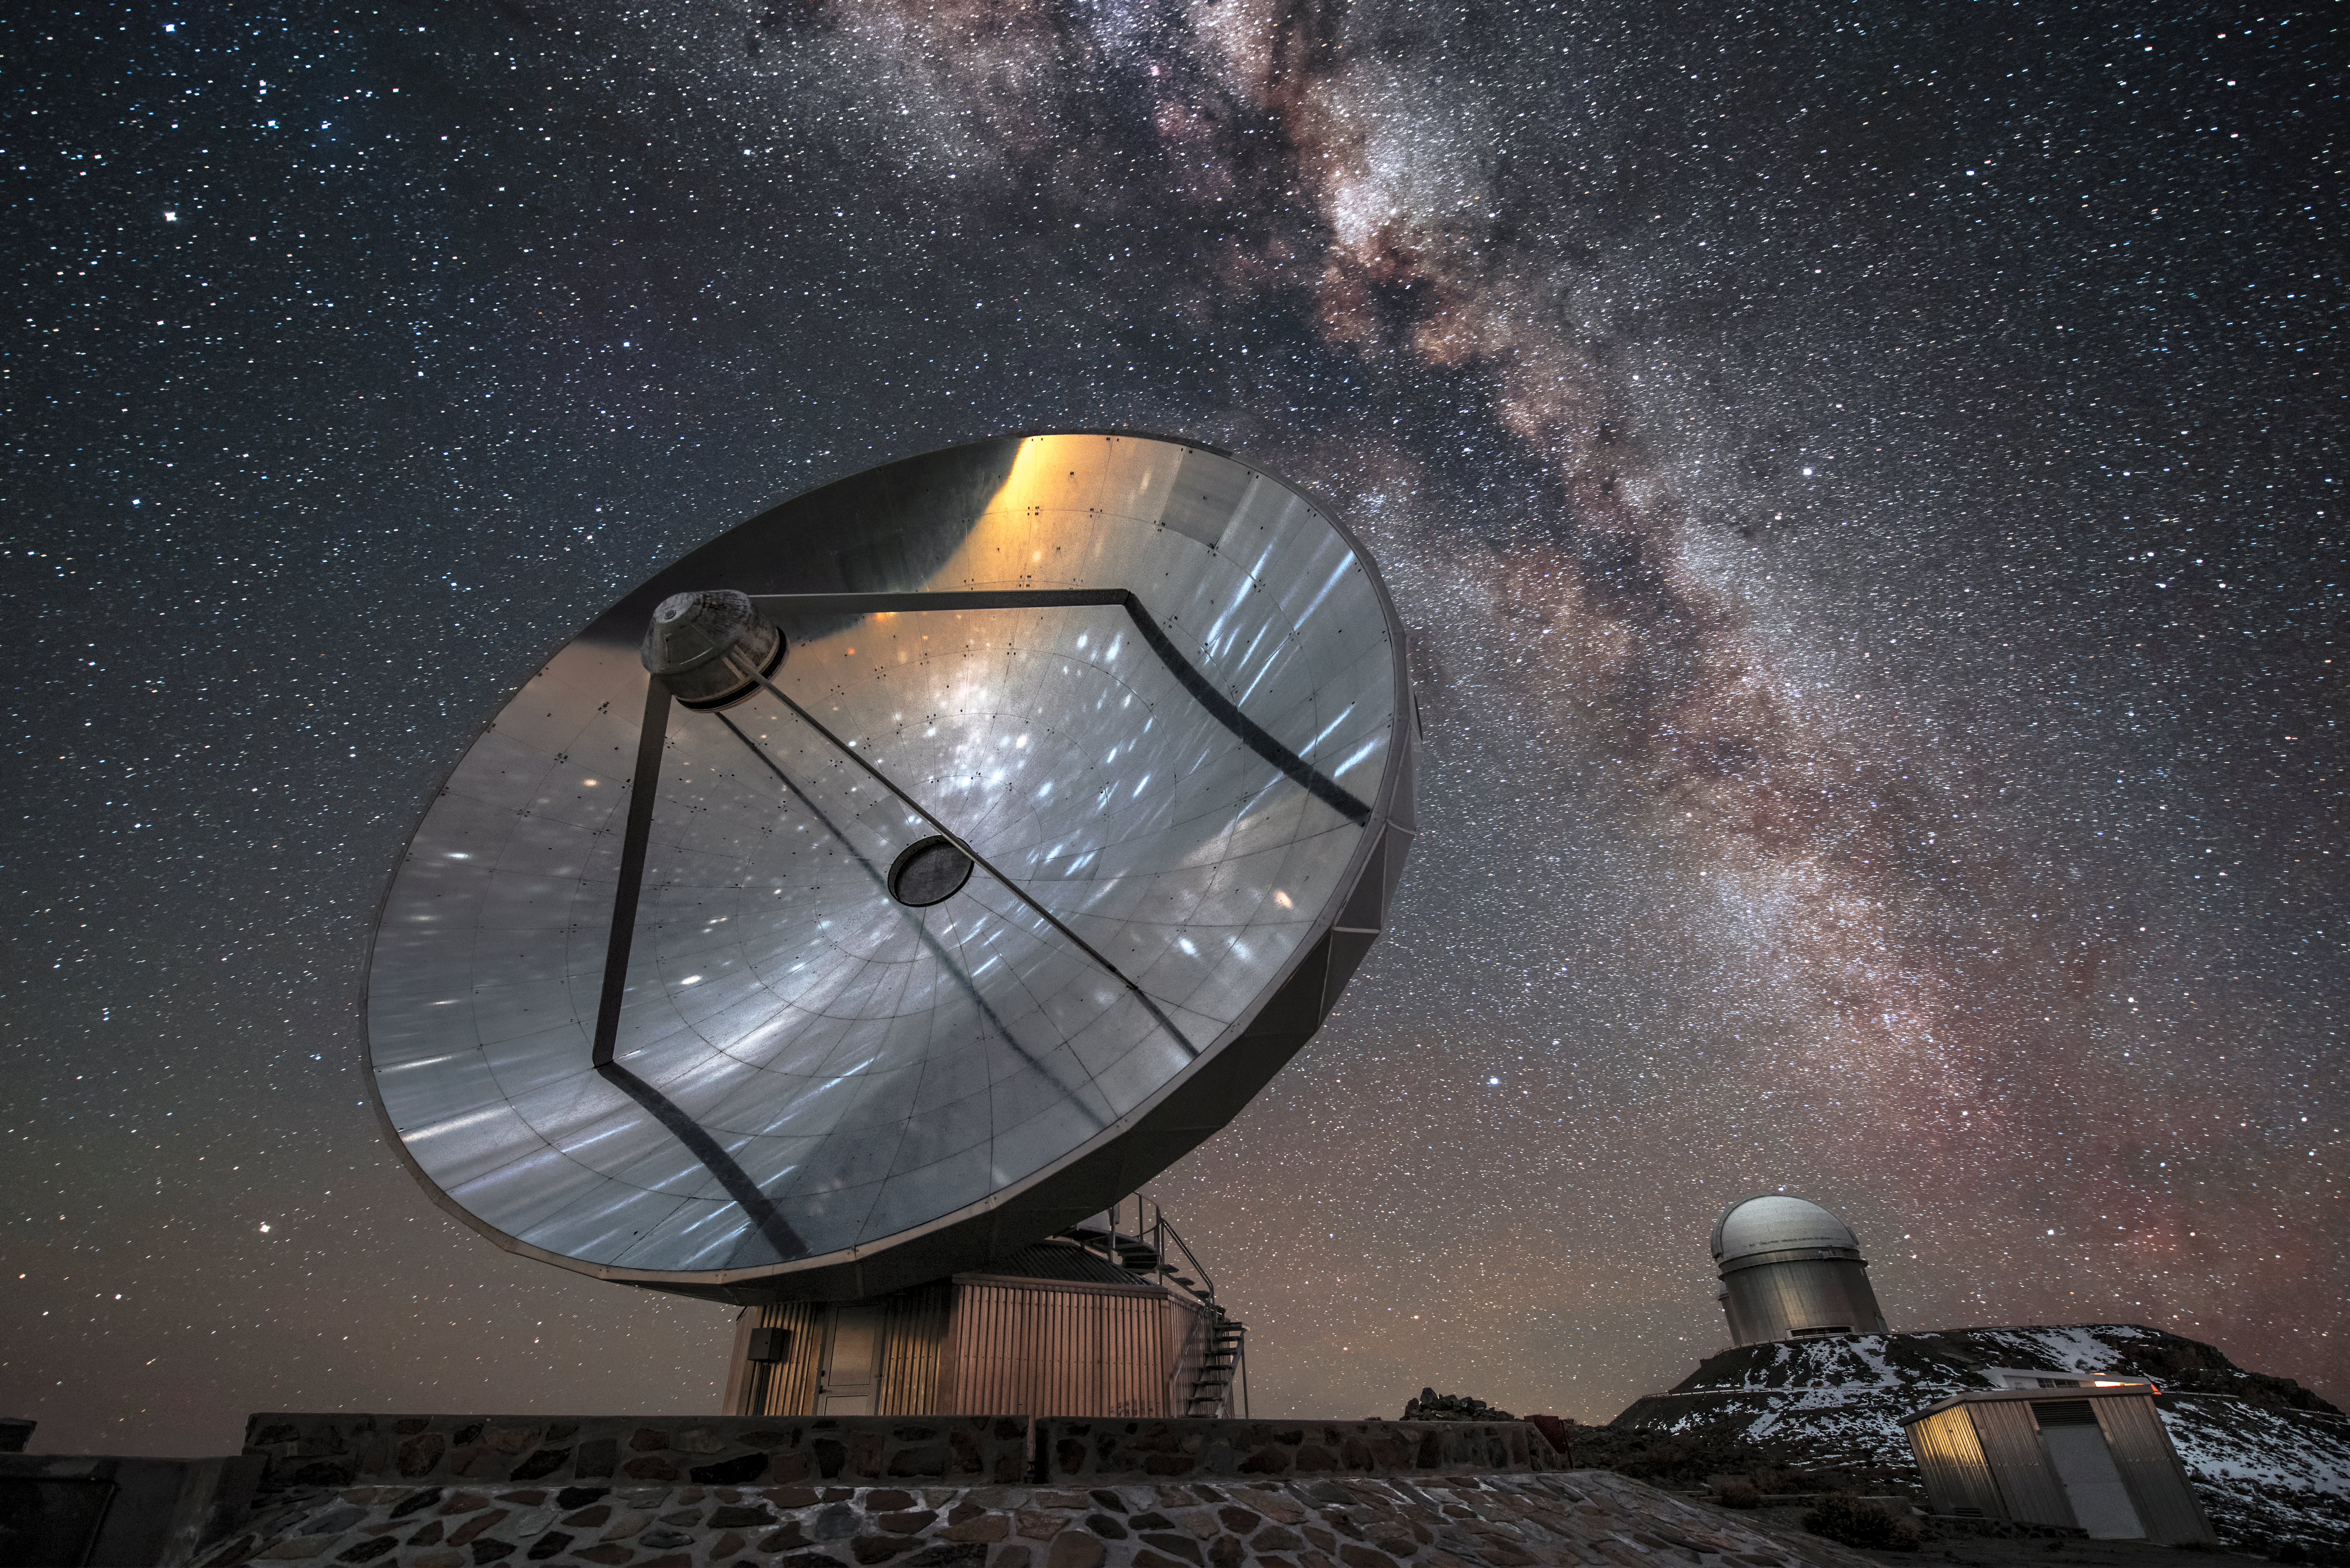

Archway over La Silla

The slumbering decommissioned Swedish-ESO Submillimetre Telescope (SEST) takes a moment to reflect on the cosmos above it. The familiar glow of the Milky Way arches over ESO's La Silla Observatory, located in northern Chile, as ESO's 3.6-metre telescope sits atop a peak in the background.

Credit: ESO/A. Ghizzi Panizza (www.albertoghizzipanizza.com)